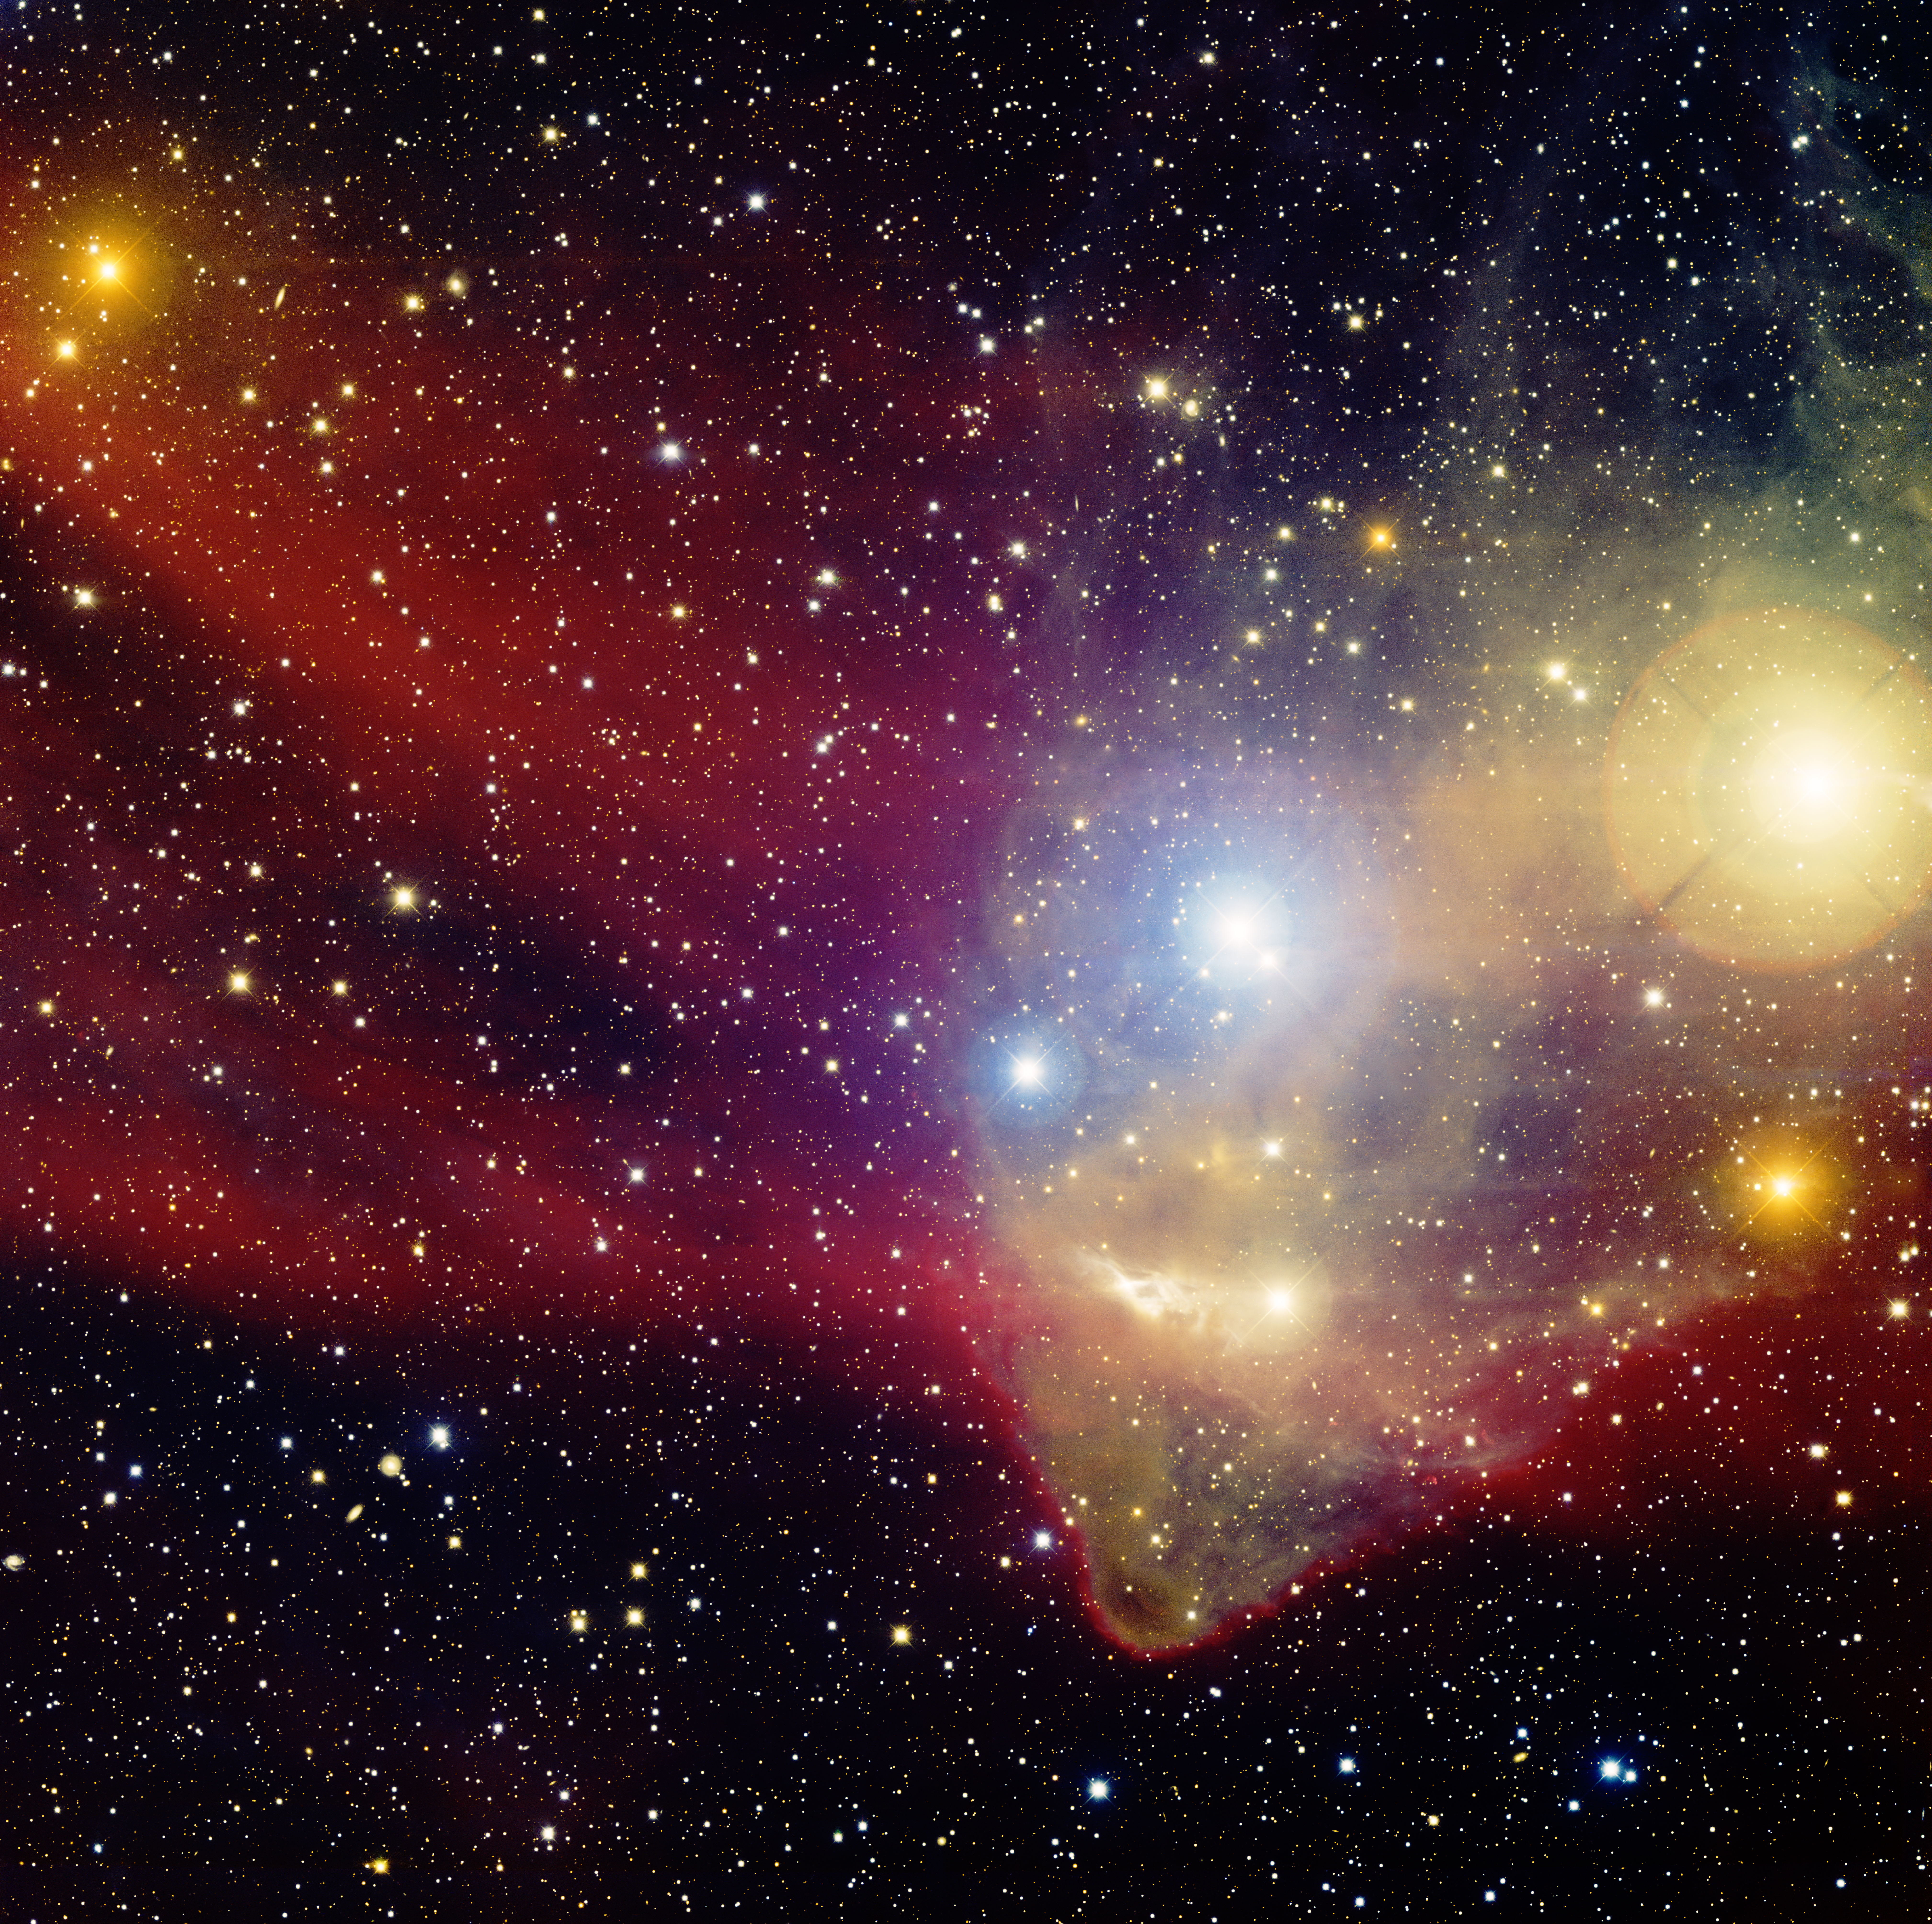

Sh2-126, the Star Funnel

This image was obtained with the wide-field view of the Mosaic camera on the Mayall 4-meter telescope at Kitt Peak National Observatory. Informally known as the 'star funnel', this dark nebula is yellowish in color because it is being illuminated by several bright stars nearby. The funnel is embedded in a larger nebula of warm hydrogen gas that is glowing red. The image was generated with observations in B (blue), V (green), I (orange) and Hydrogen-Alpha (red) filters. In this image, North is up, East is to the left.

Credit: T.A. Rector (University of Alaska Anchorage) and H. Schweiker (WIYN and NOIRLab/NSF/AURA)